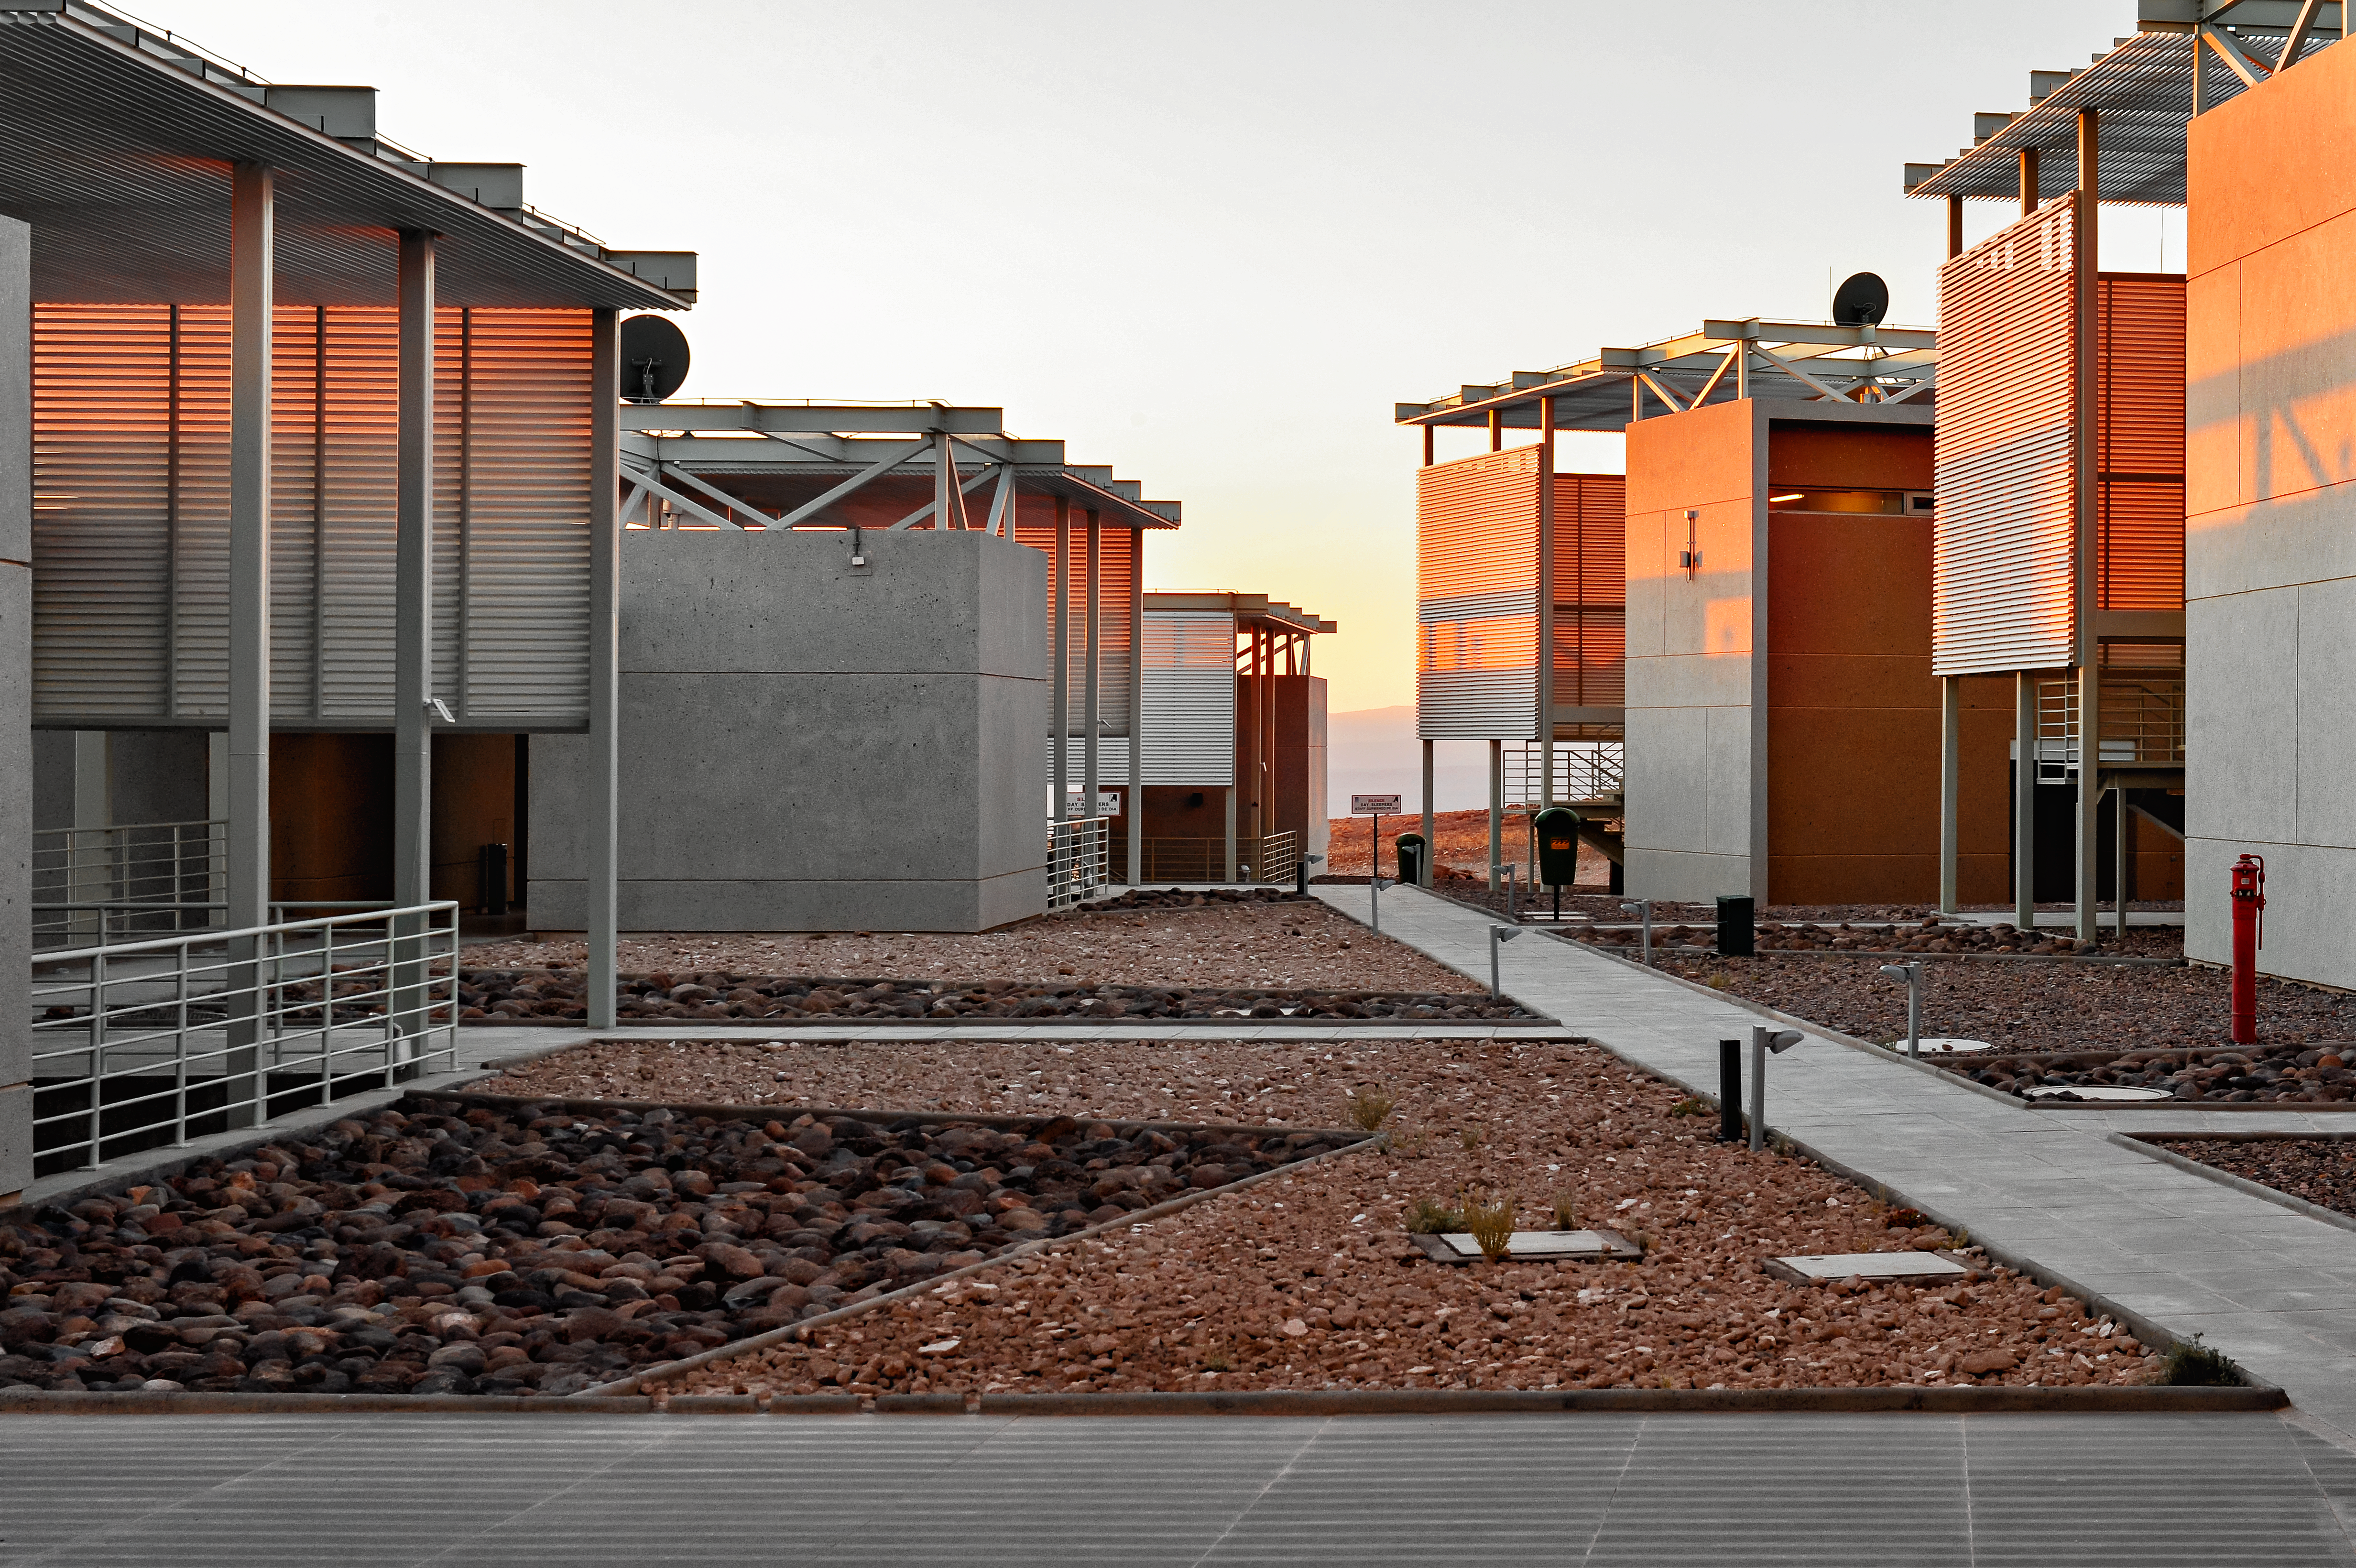

ALMA glow

The recently-completed ALMA Residencia stands at an altitude of 2900 metres in the Atacama Desert, in the foothills of the Chilean Andes. It serves as accommodation for staff and astronomers visiting to study the Universe with the Atacama Large Millimeter/submillimeter Array (ALMA), which sits on the Chajnantor Plateau 28 kilometres away and over 2000 metres higher. By incorporating local materials such as stone, copper and volcanic rock into the design of the building, the architects ensured that the Residencia would blend in with the colours and topography of the surrounding desert, preserving the natural landscape as much as possible.

Credit: A. Caproni/ESO